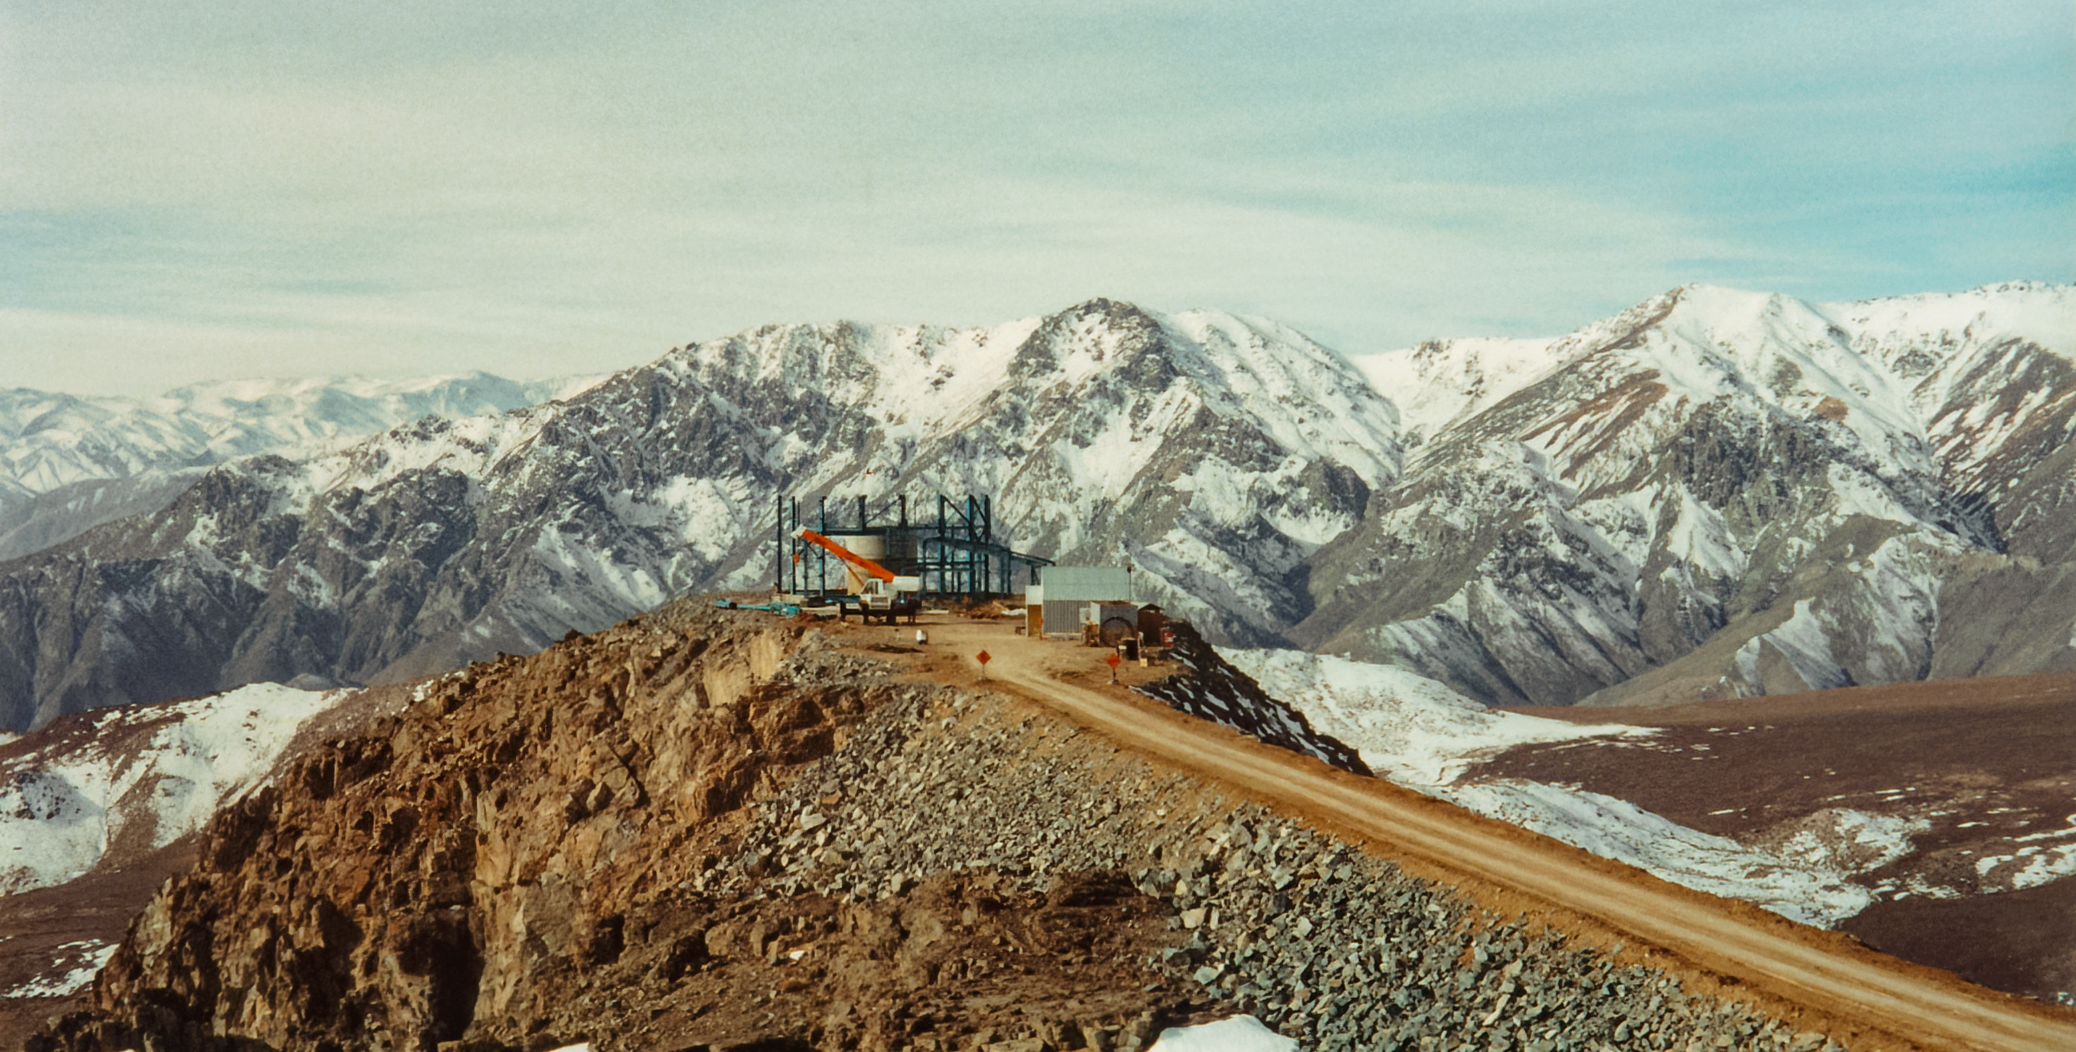

SOAR Telescope Construction

Construction of SOAR Telescope on Cerro Pachón.

Credit: International Gemini Observatory/NOIRLab/NSF/AURA